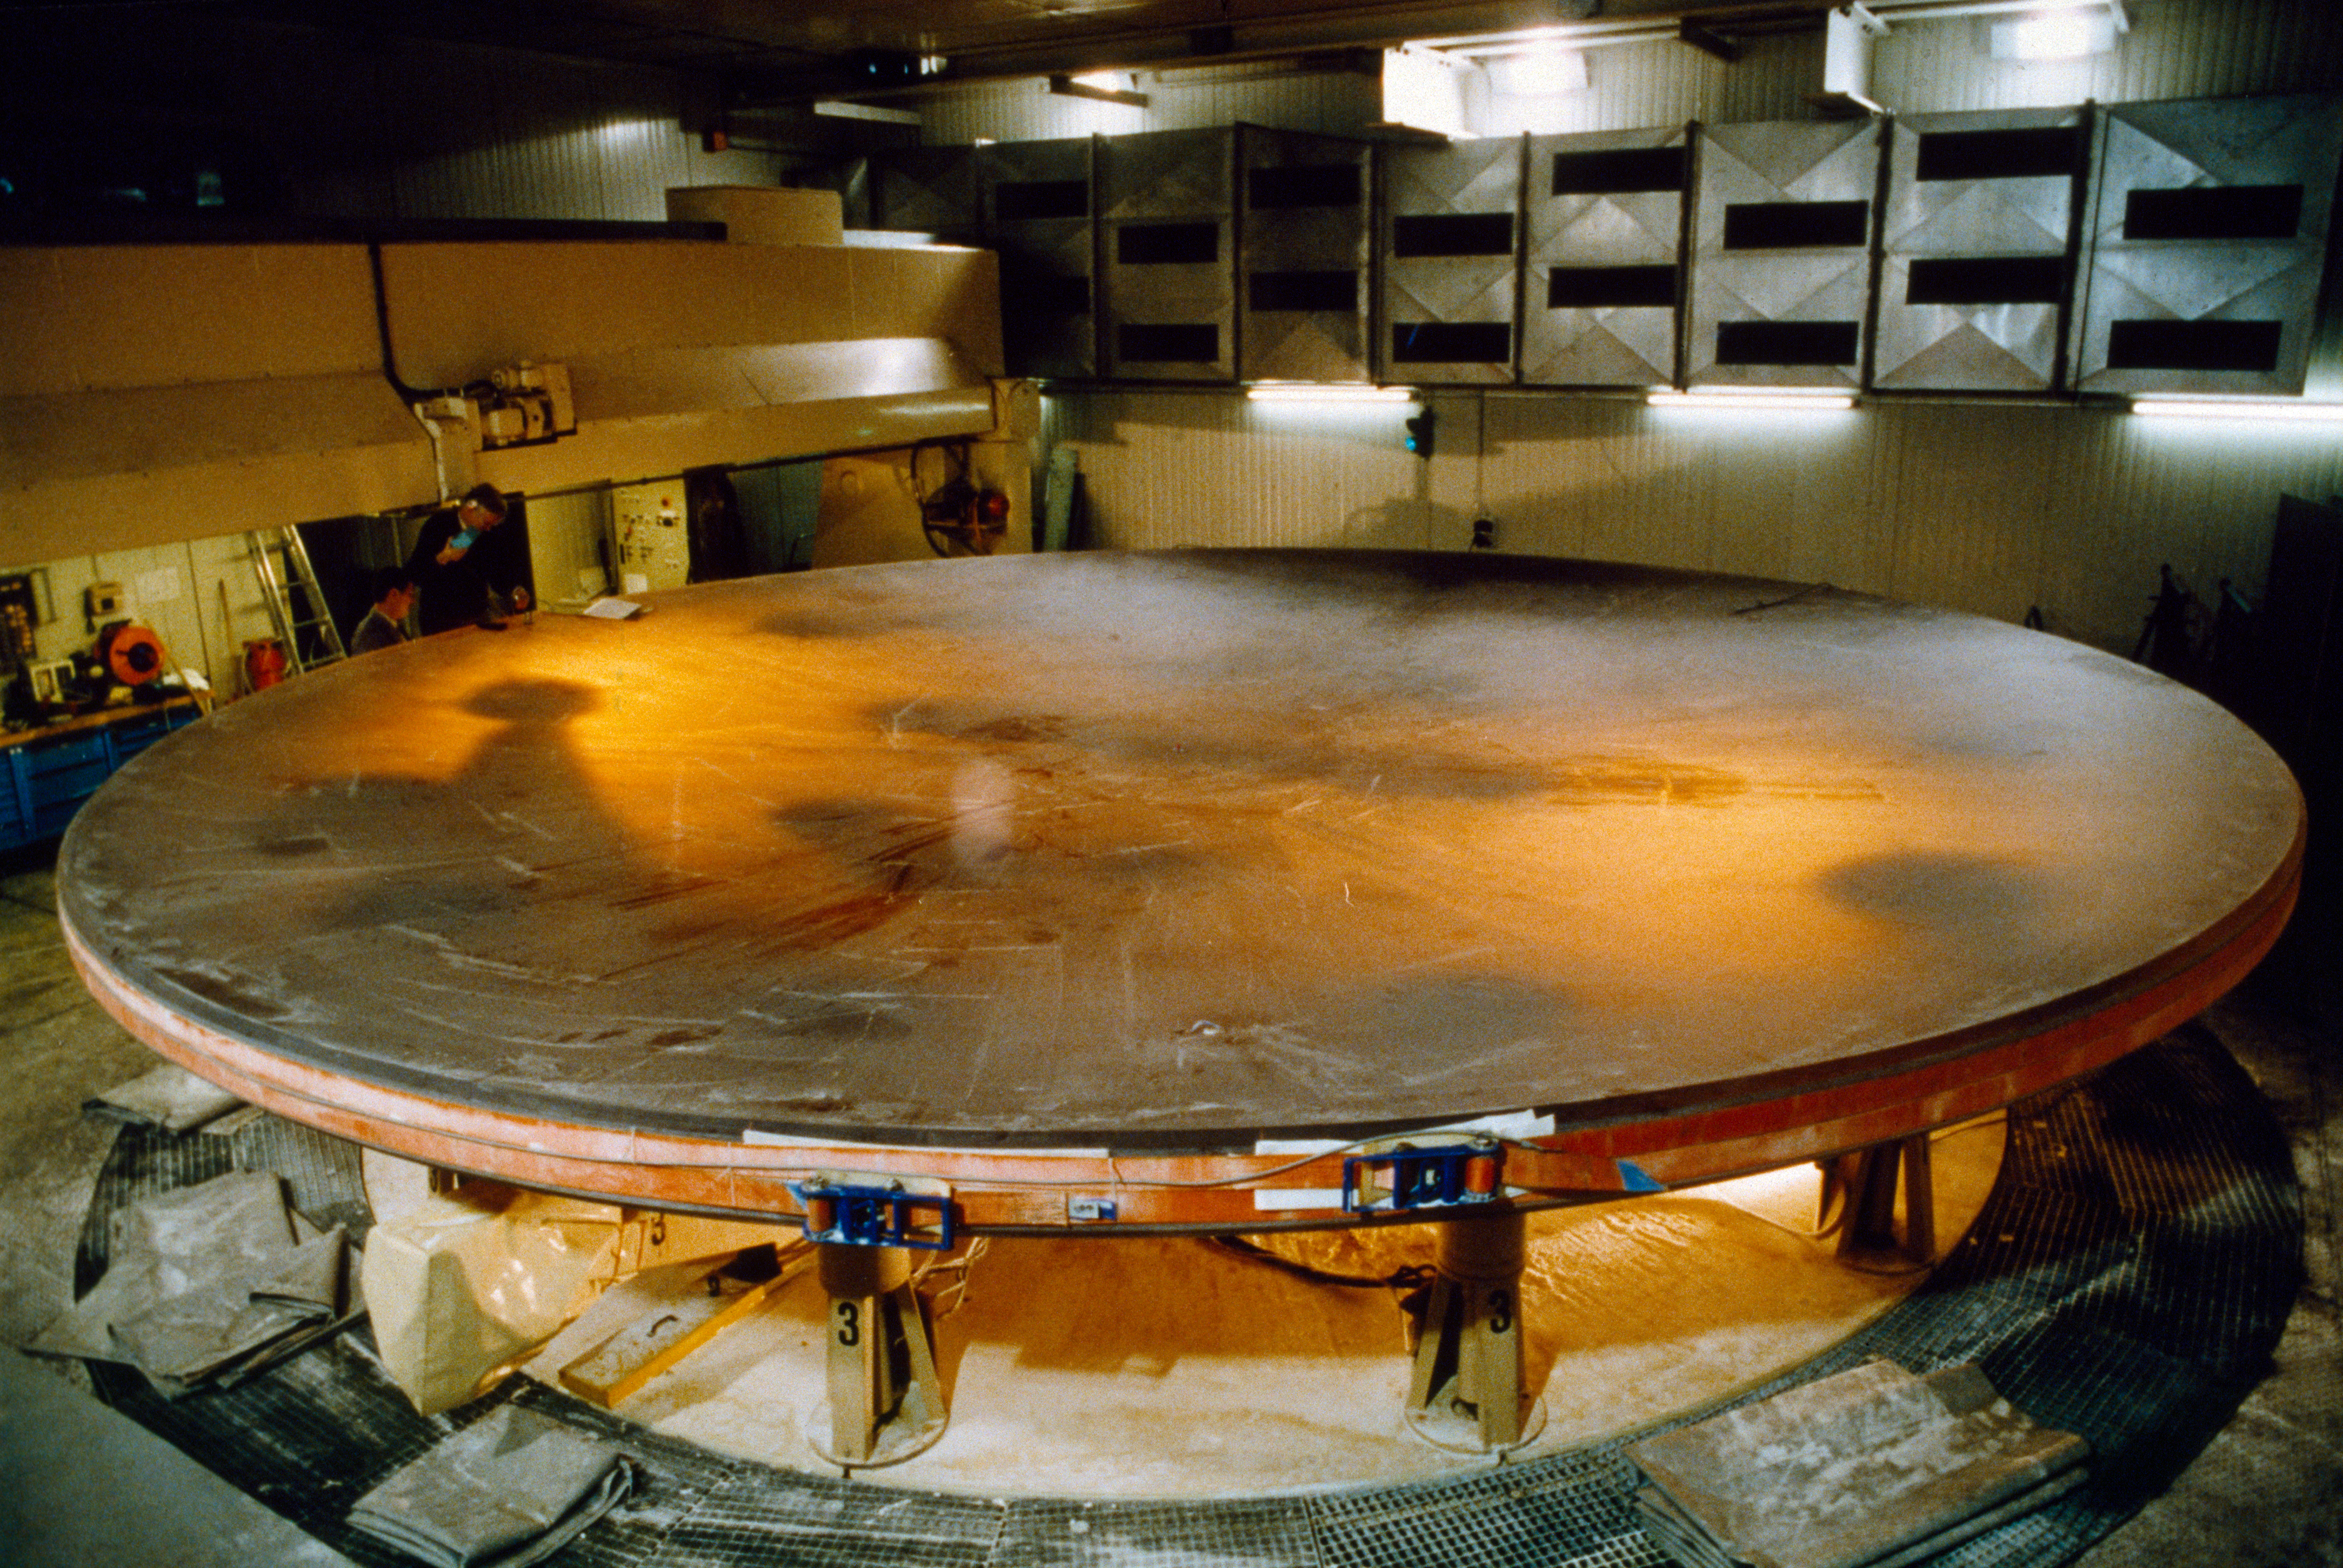

VLT M1 production at Schott

The VLT primary mirror after being polished for the first time at Schott. The first polish reaches an accuracy of already 1 micron. This picture was obtained in 1993.

Credit: ESO